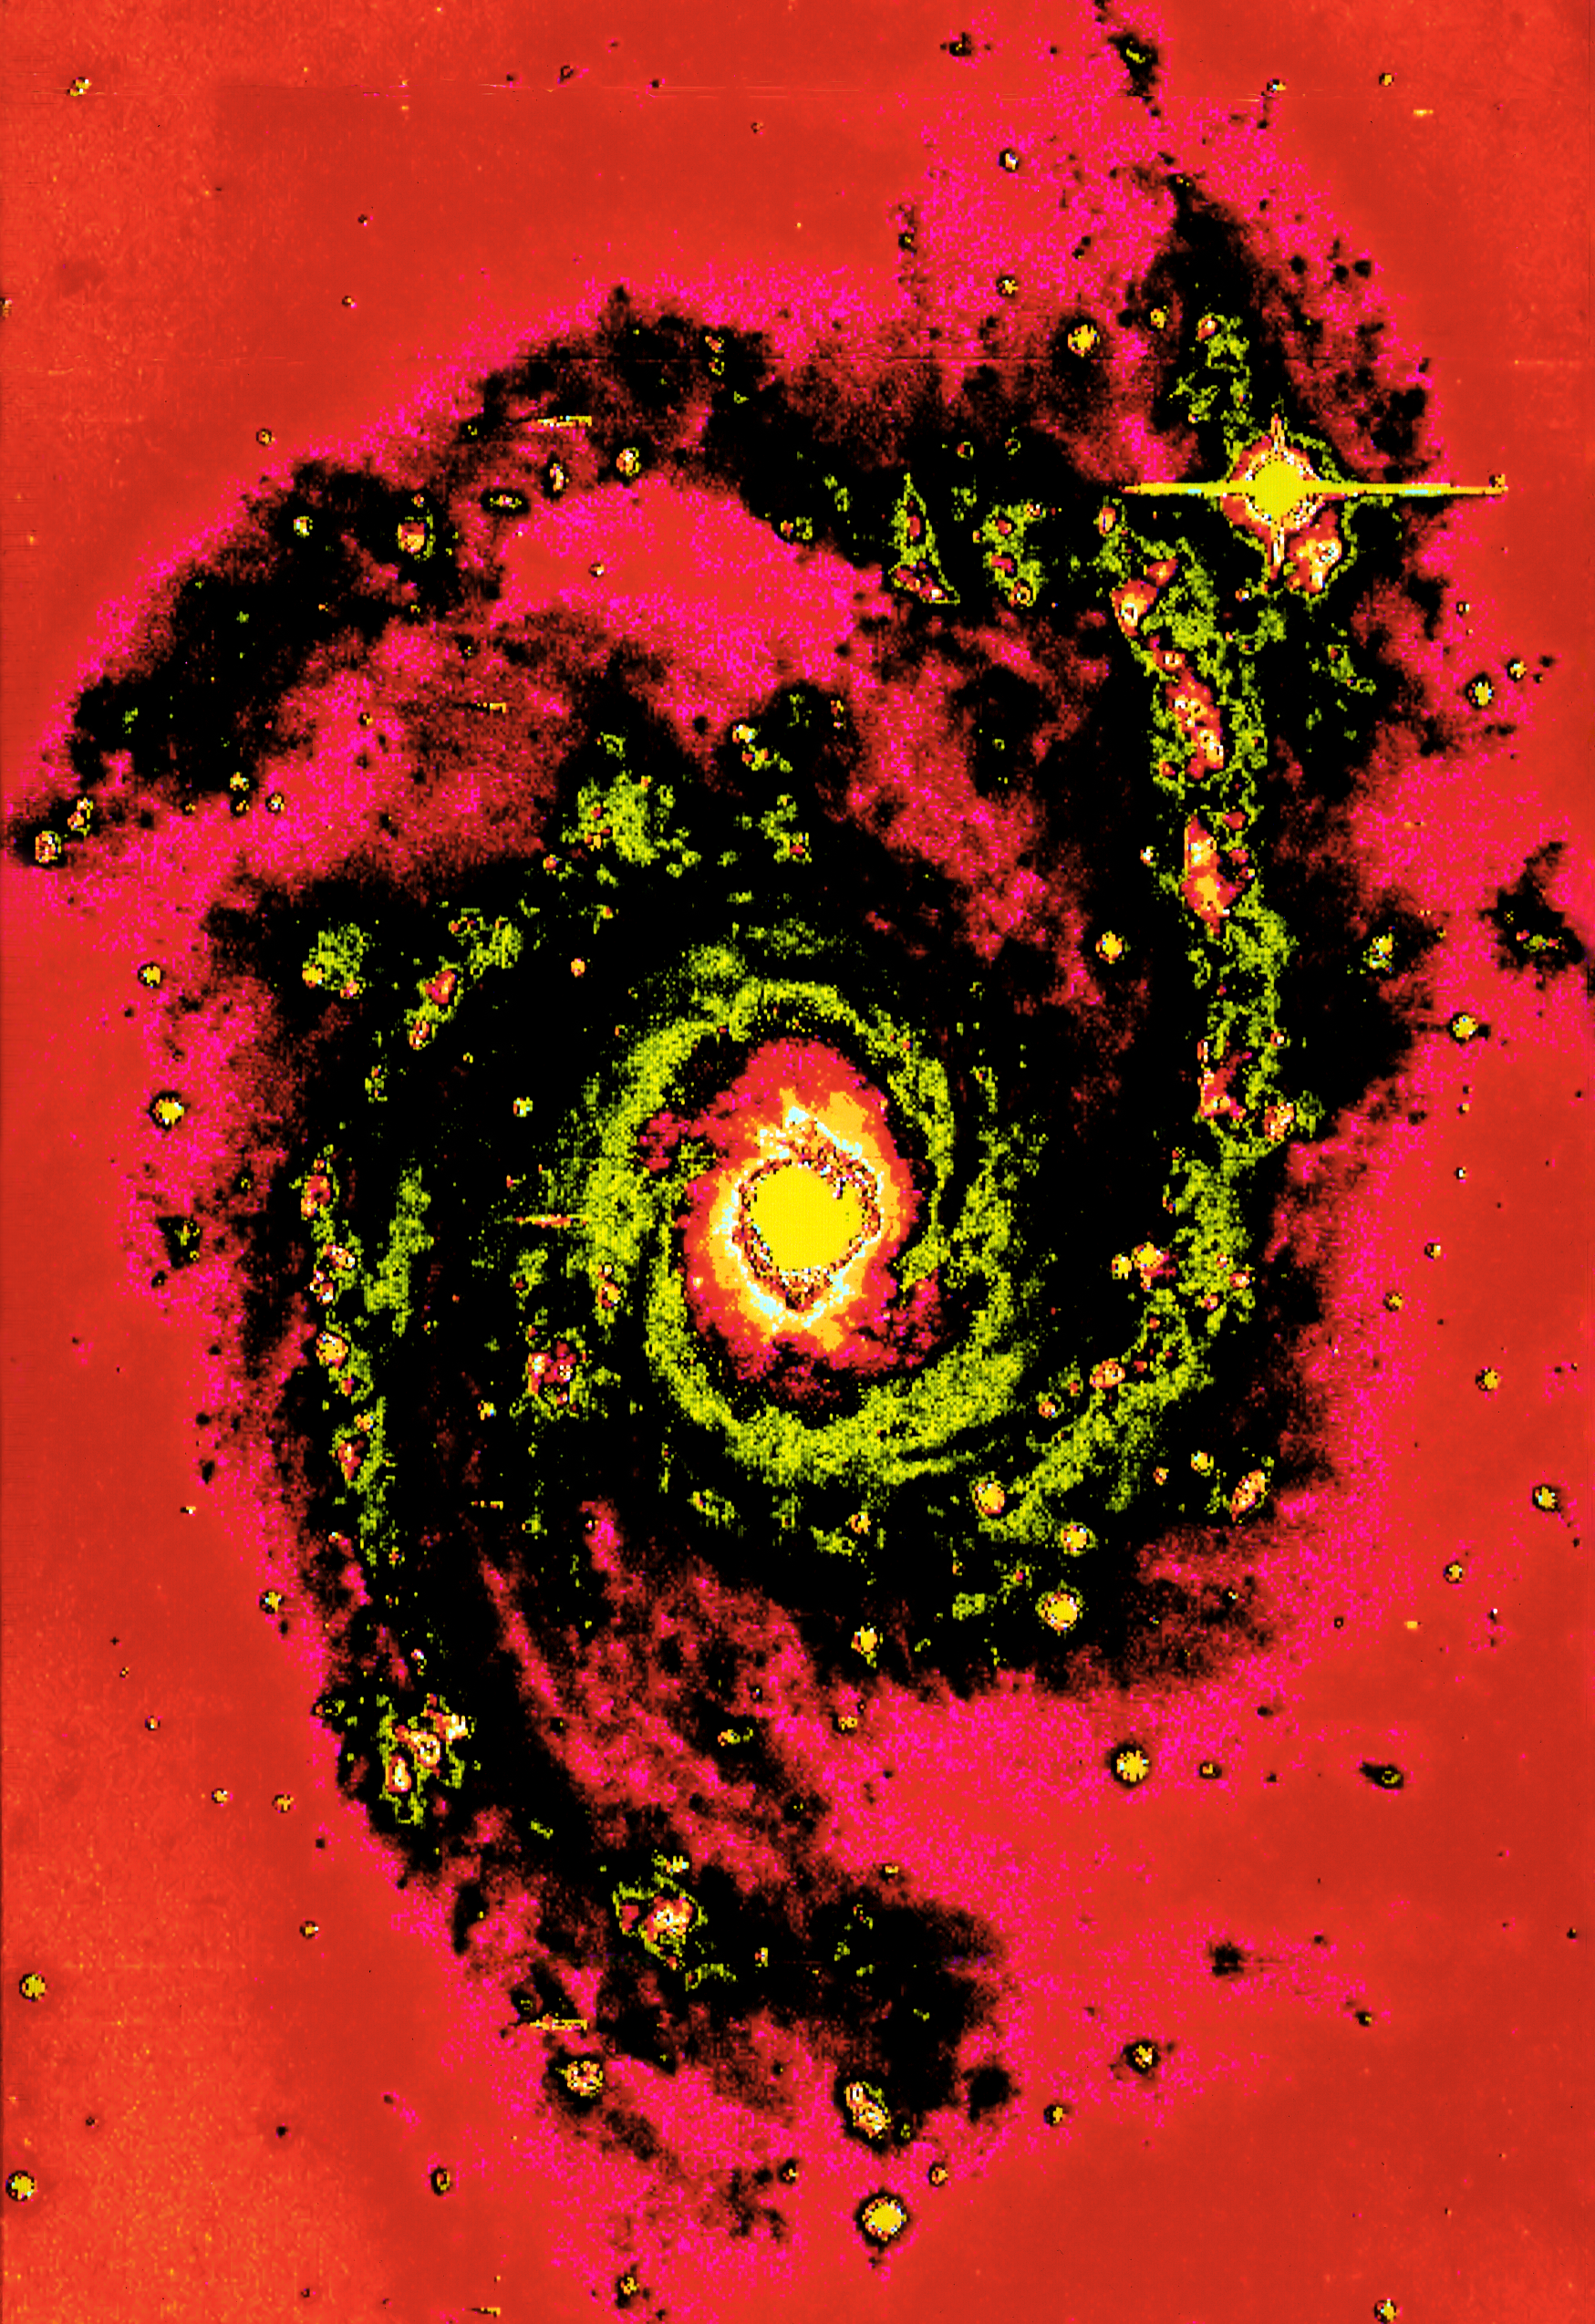

NGC 2997

This is one of the first CCD images taken at ESO. It was obtained in the V filter, with the CCD camera at the 1.5-metre Danish Telescope at La Silla Observatory. NGC 2997 is a beautiful galaxy and a typical Sc type with two dominant arms. In spite of some ramifications, both arms can be traced for a full revolution. The present picture was made from three overlapping CCD frames and the colours show the intensity contours.

Credit: ESO